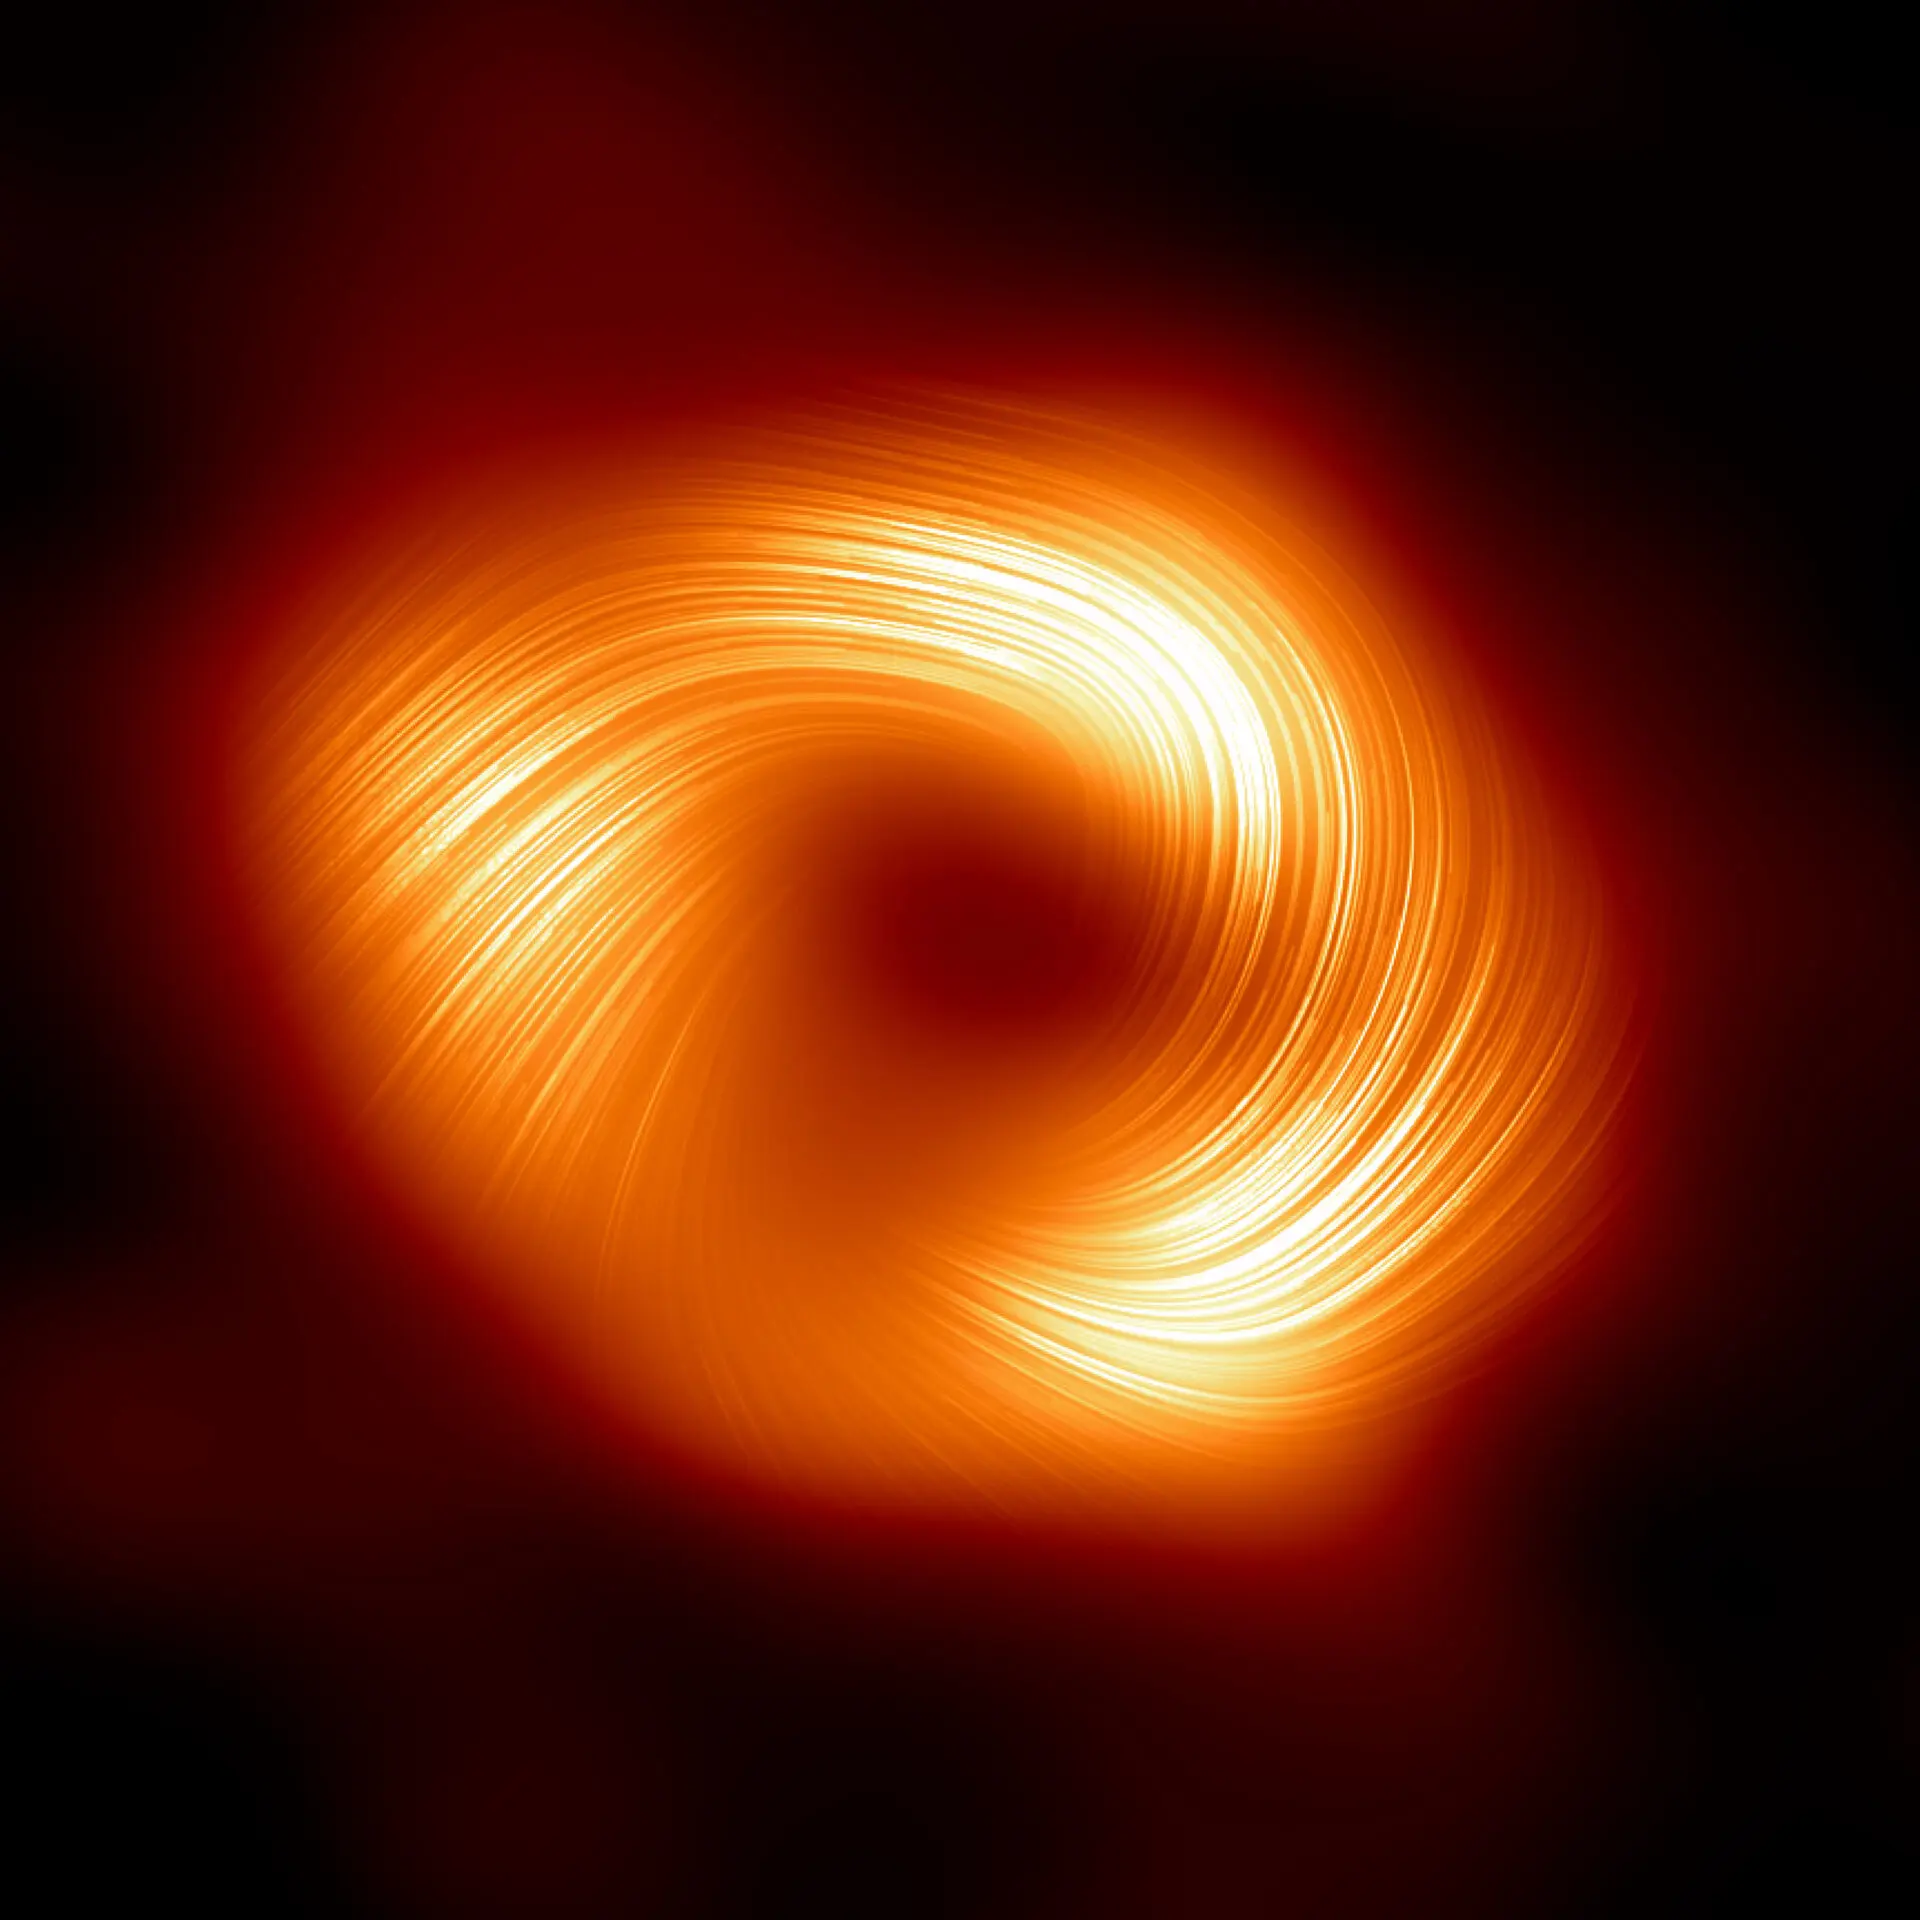

A polarized emission view of the Milky Way supermassive black hole Sagittarius A*

The Event Horizon Telescope (EHT) collaboration, who produced the first ever image of our Milky Way black hole released in 2022, has captured a new view of the massive object at the centre of our Galaxy: how it looks in polarised light. This is the first time astronomers have been able to measure polarisation, a signature of magnetic fields, this close to the edge of Sagittarius A*. This image shows the polarised view of the Milky Way black hole. The lines overlaid on this image mark the orientation of polarisation, which is related to the magnetic field around the shadow of the black hole.

Credit: EHT Collaboration